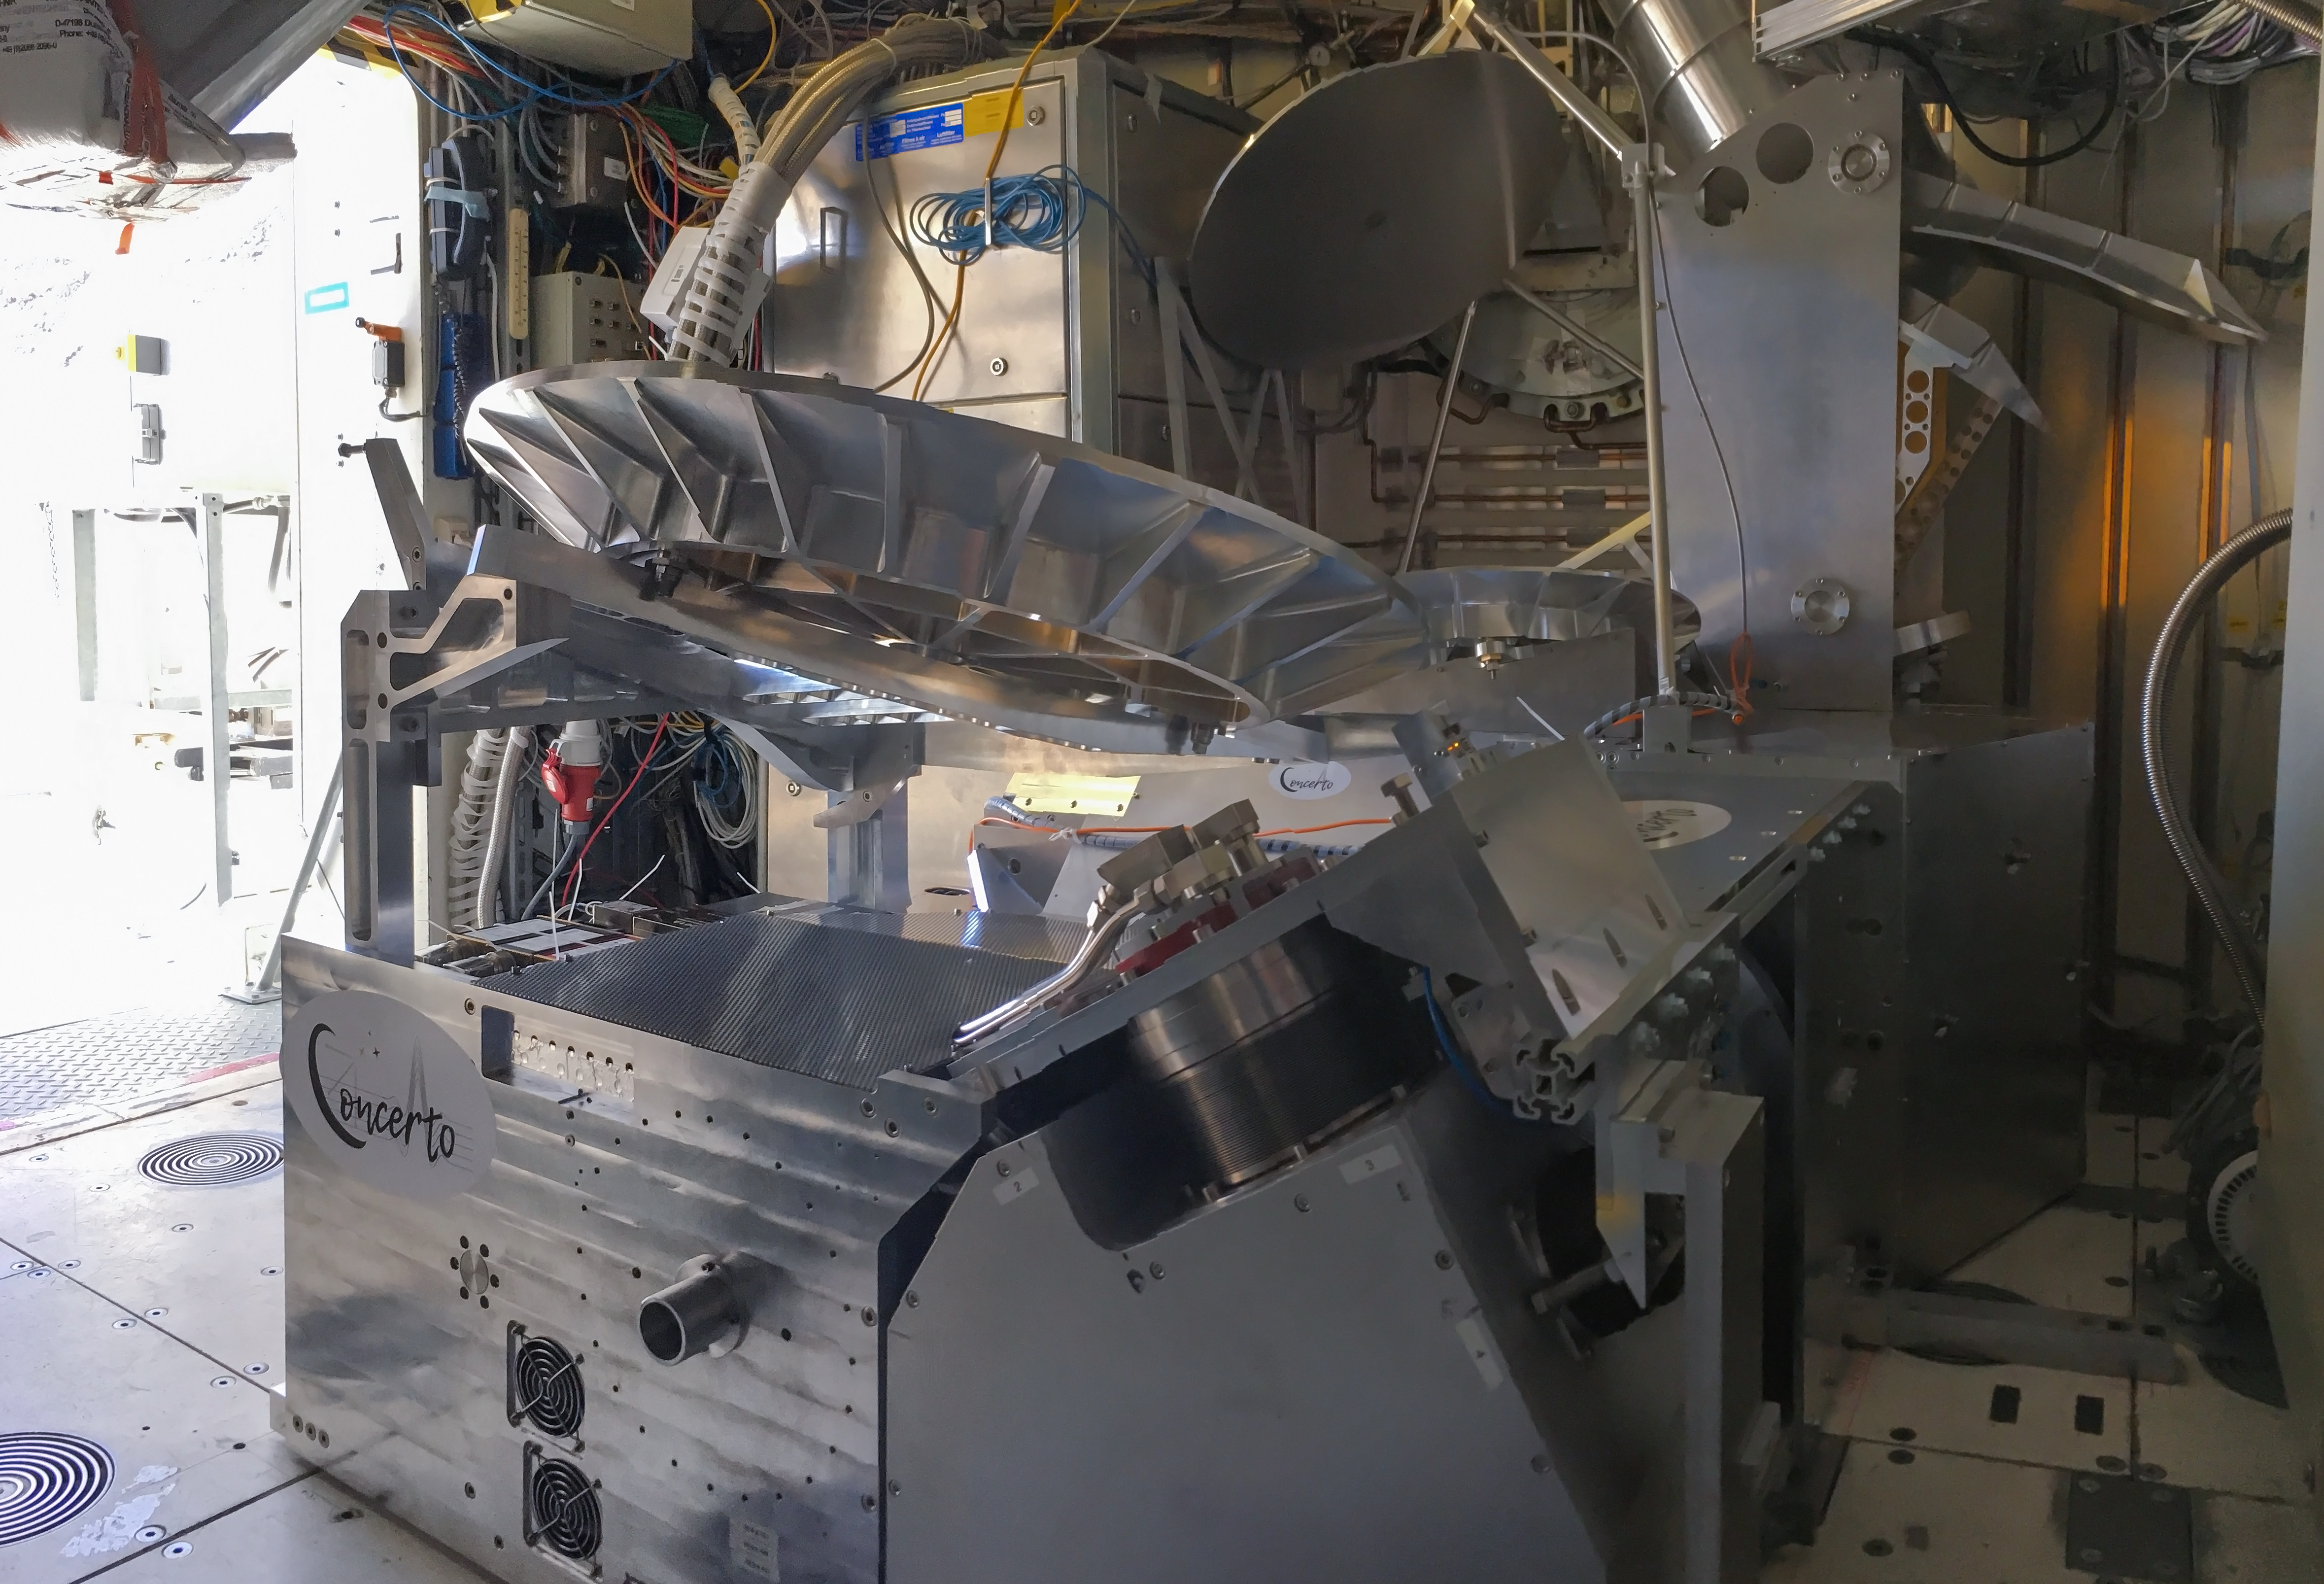

The CONCERTO instrument on APEX 2

This image shows the CONCERTO instrument installed on the ESO-operated Atacama Pathfinder EXperiment (APEX). CONCERTO is able to scan the sky at frequencies between infrared and radio waves and produces spectroscopic data alongside images, to provide information on the earliest epochs of the Universe.

Credit: CONCERTO team/ESO